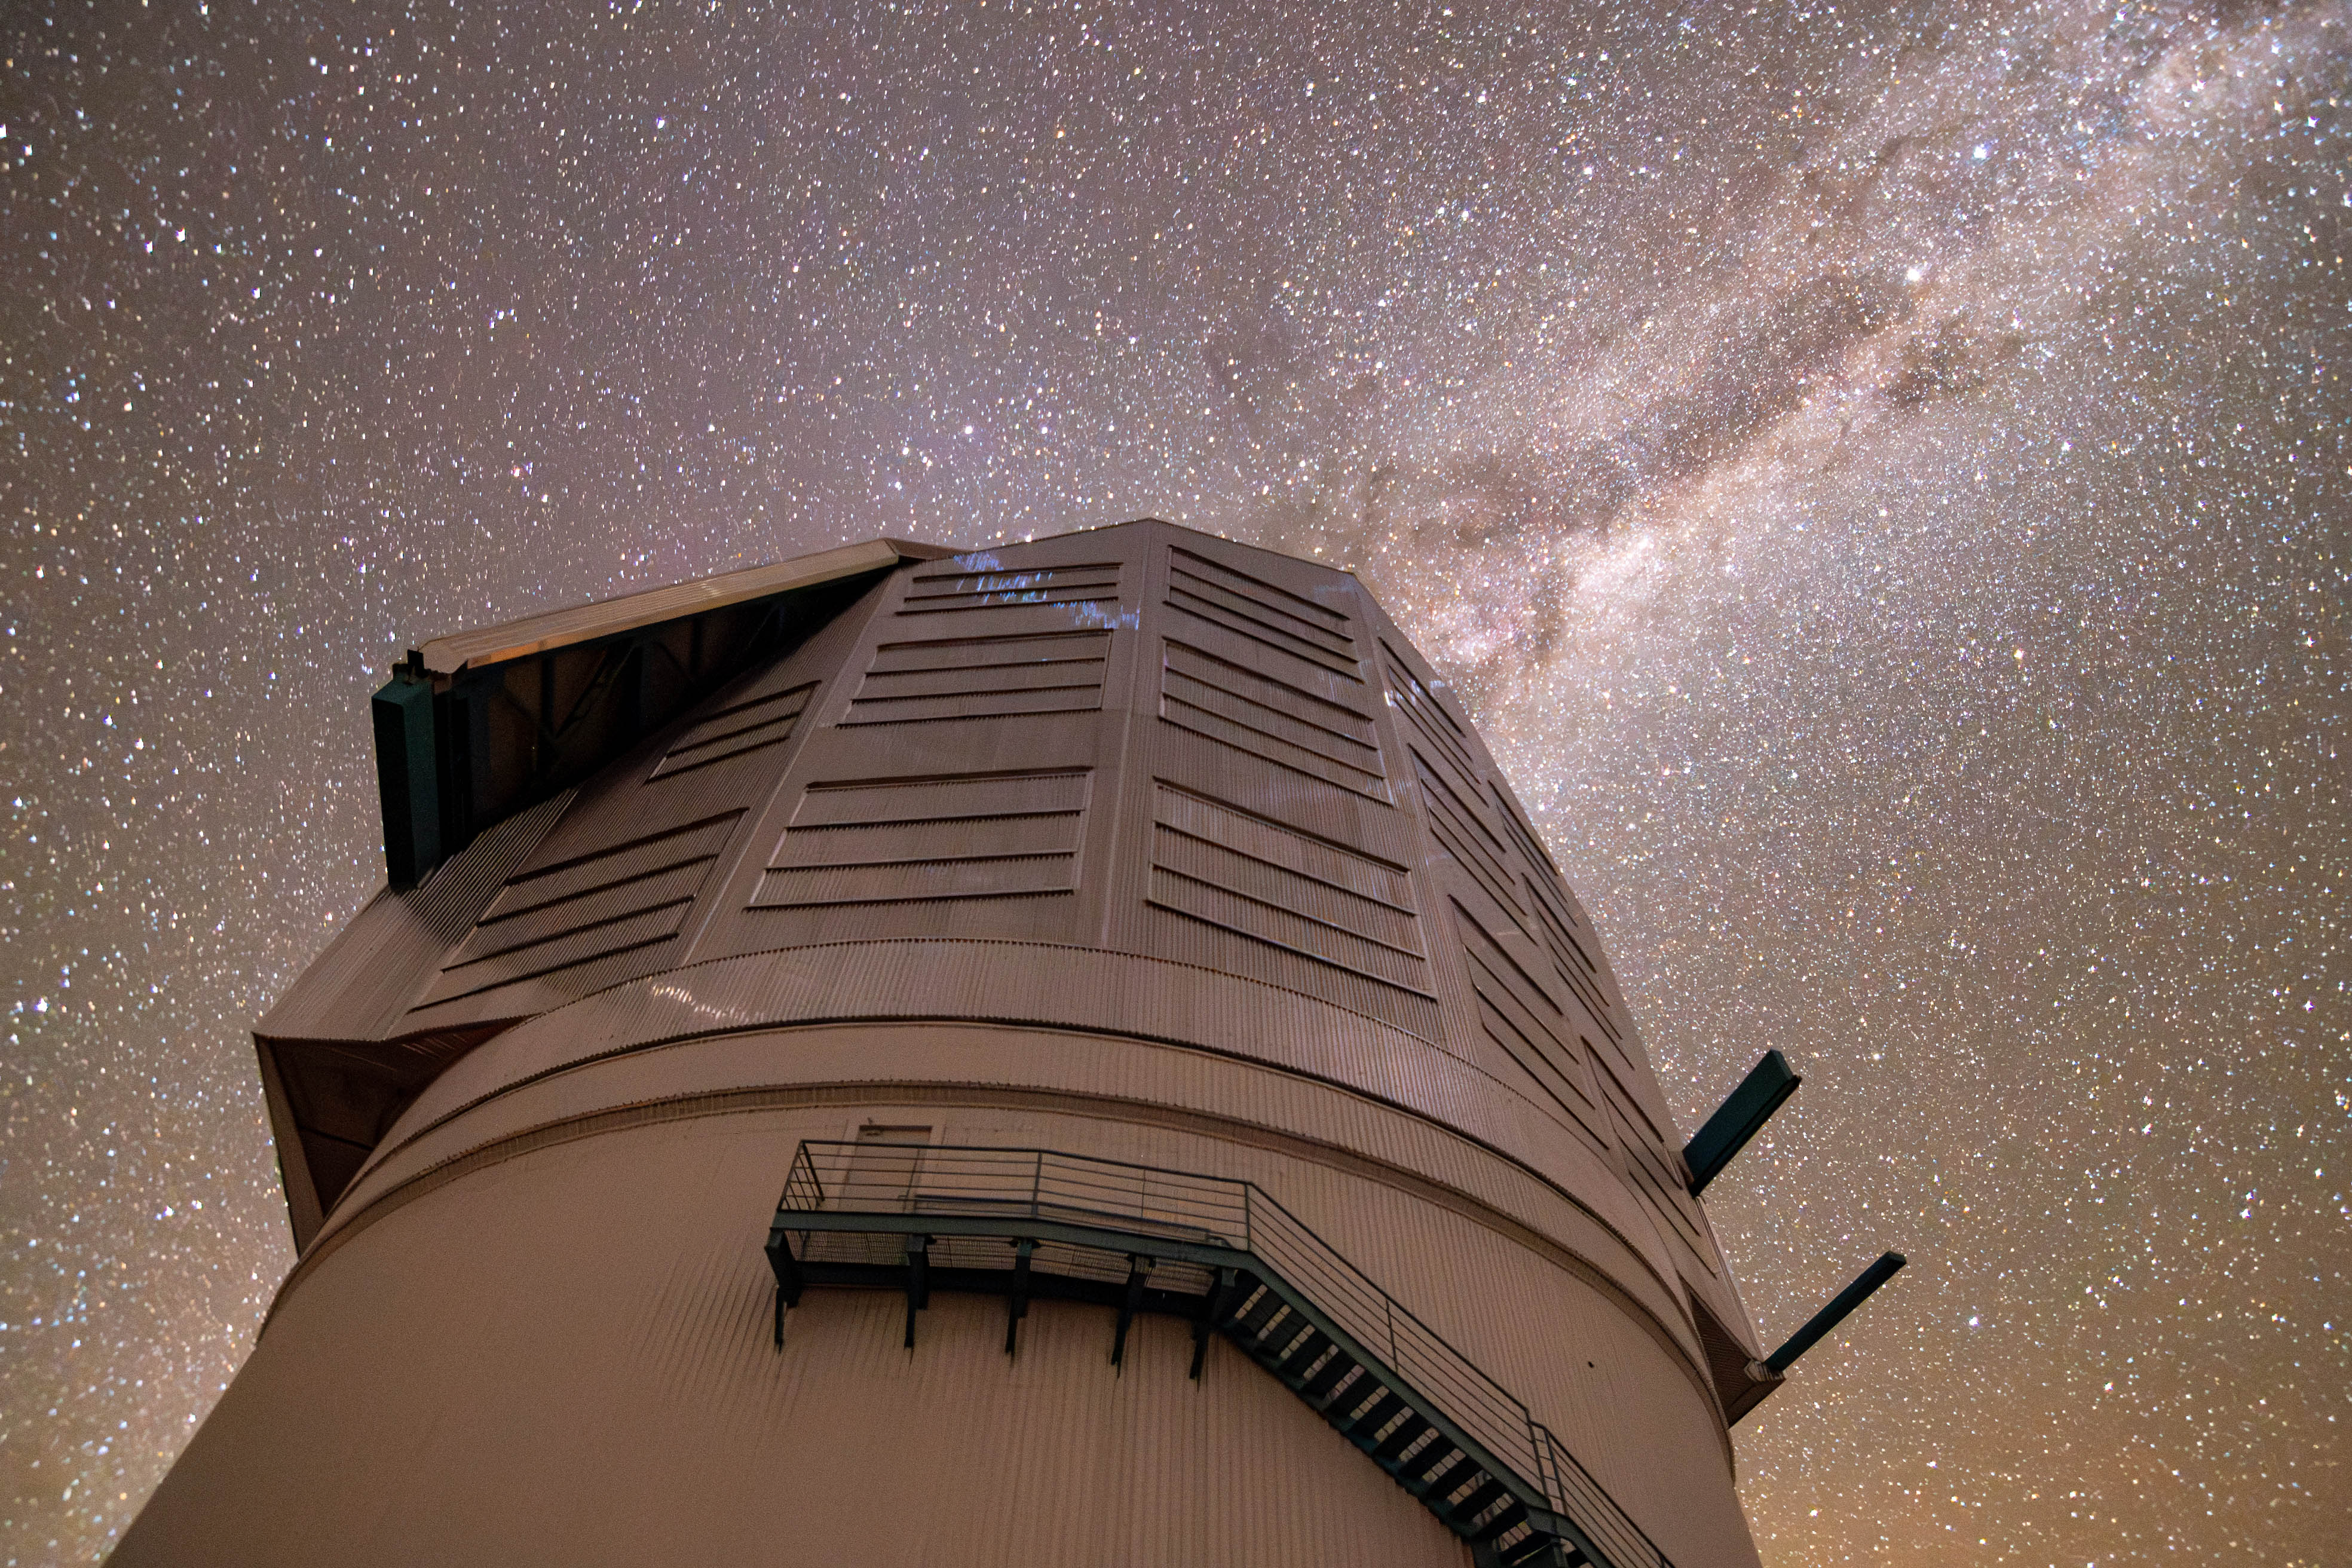

Milky Way Reflections

The Milky Way dazzles above NSF-DOE Vera C. Rubin Observatory in this image captured on a very dark night. The light from the Milky Way is so strong that its reflection is visible on the dome.

Credit: RubinObs/NOIRLab/SLAC/DOE/NSF/AURA/B. Quint